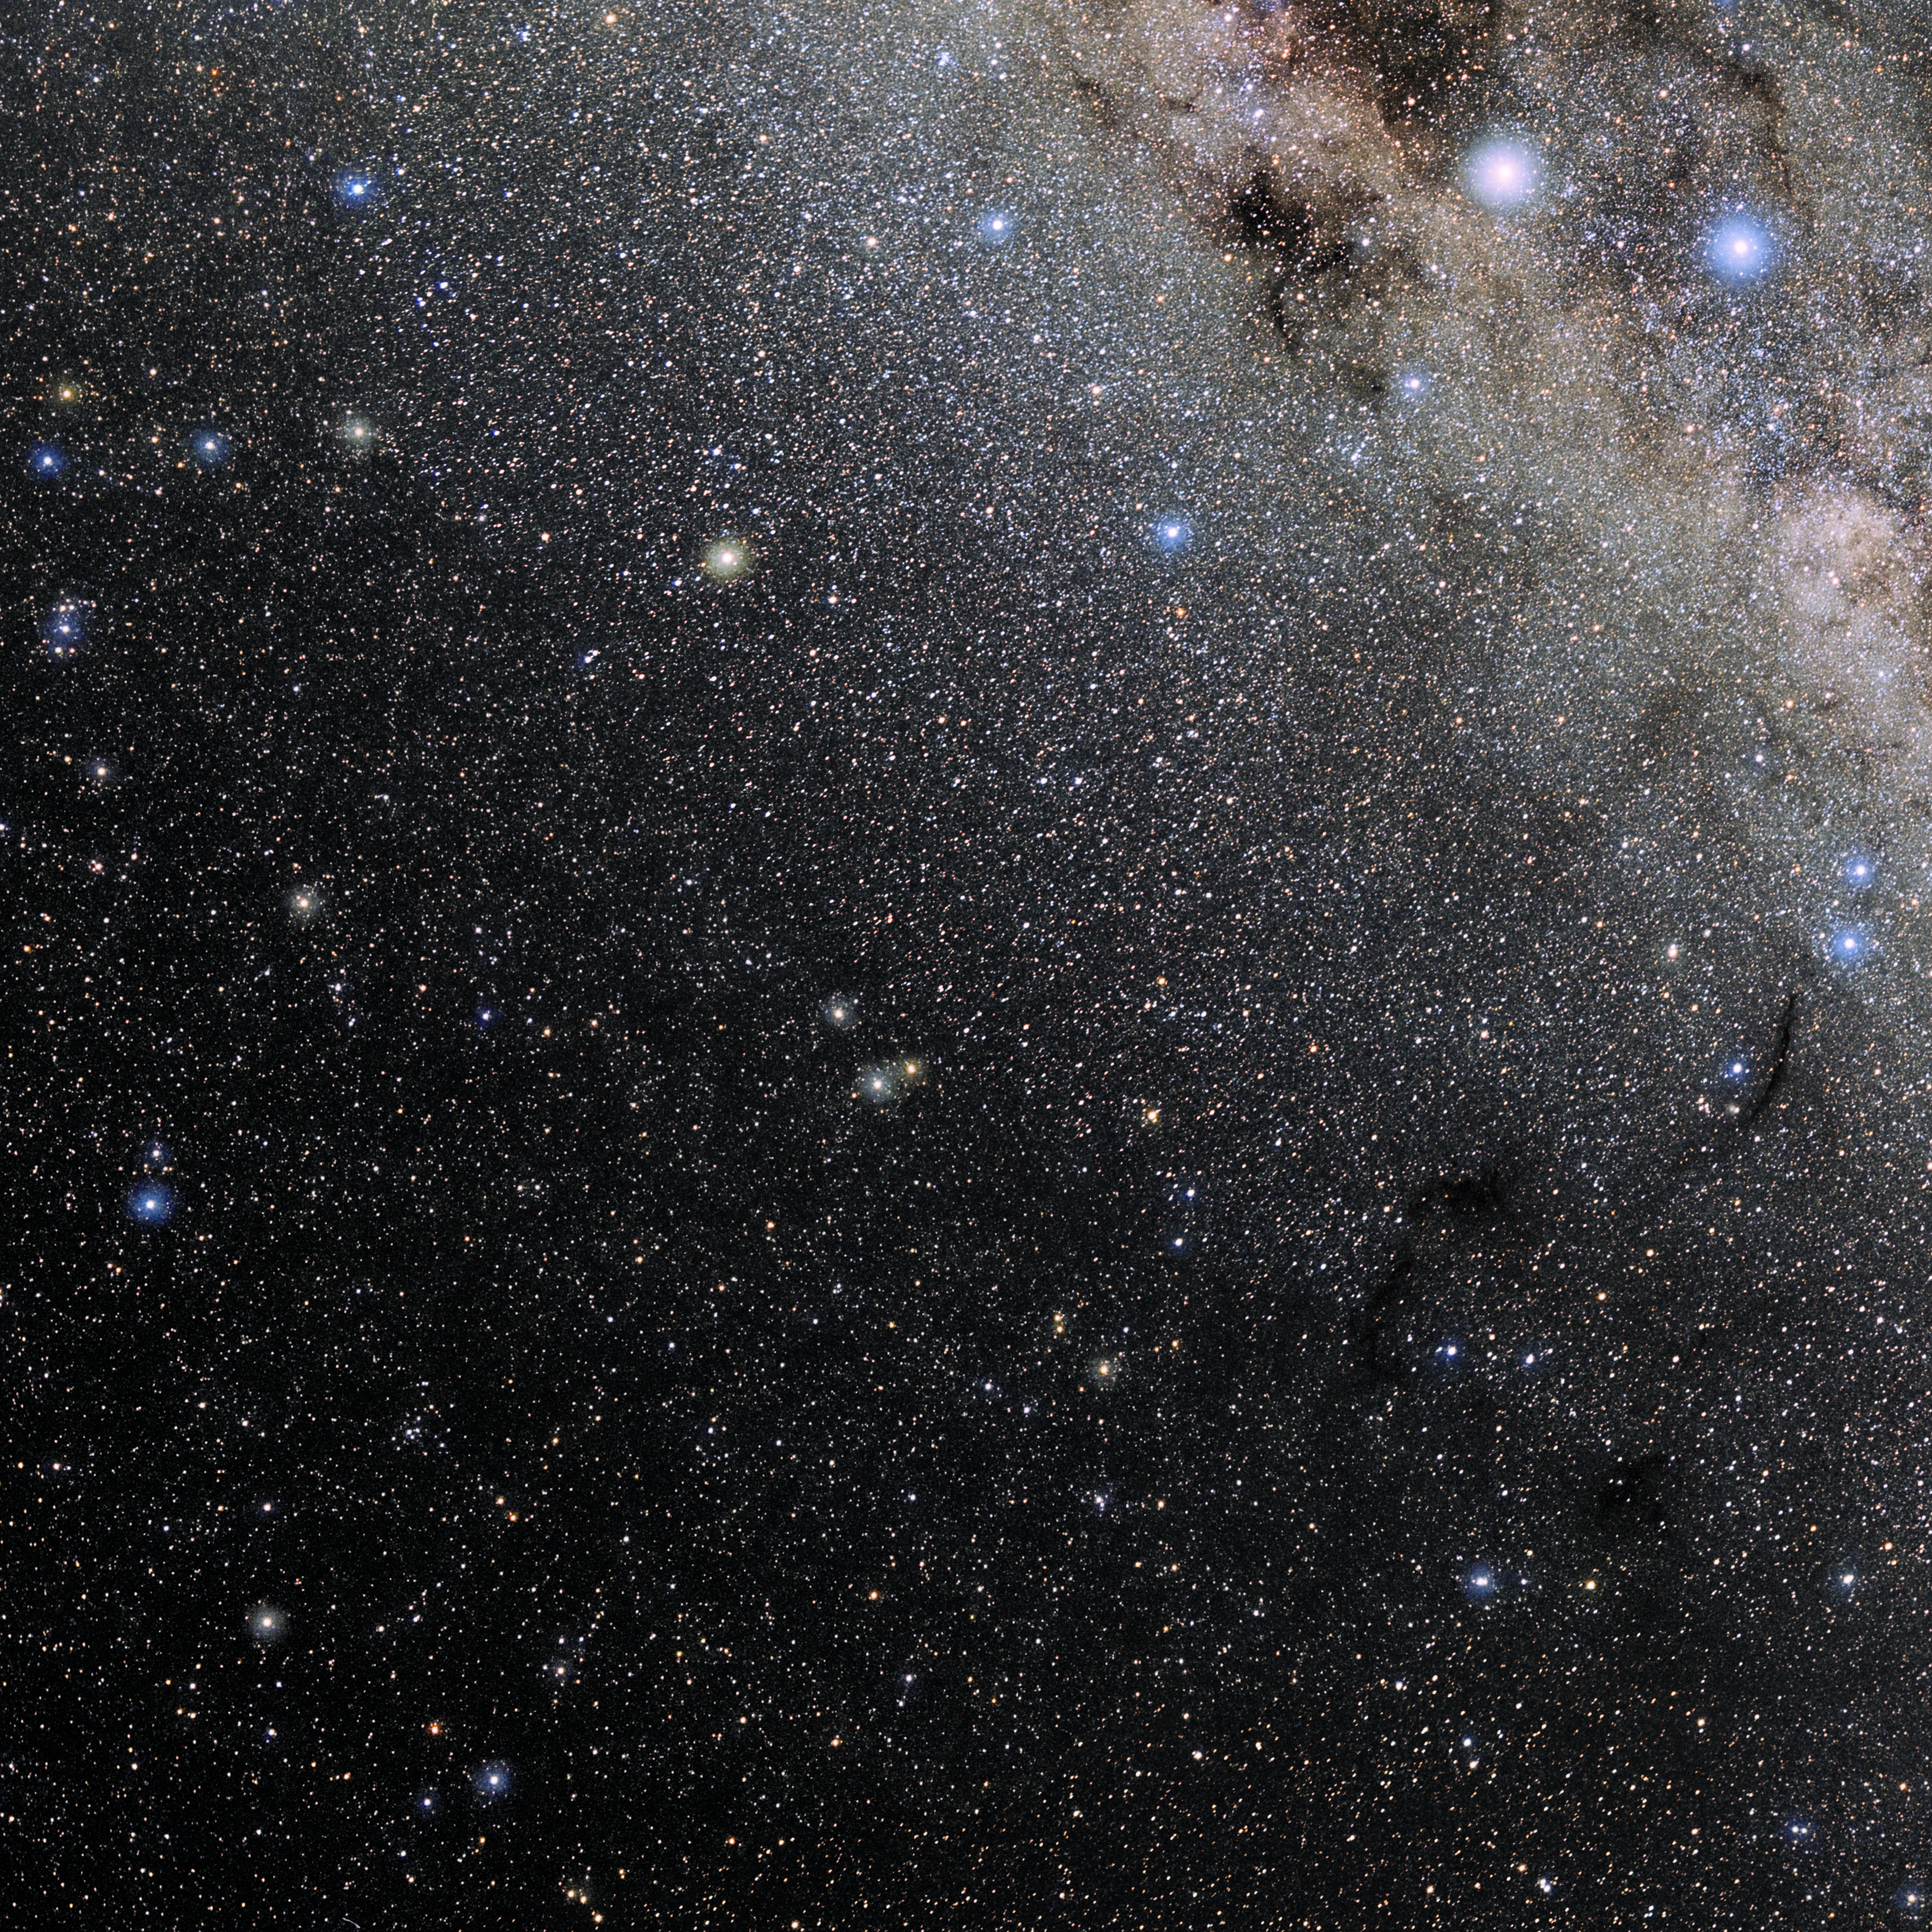

Apus

Photo of the constellation Apus produced by NOIRLab in collaboration with Eckhard Slawik, a German astrophotographer. Here is the annotated version.

Credit: E. Slawik/NOIRLab/NSF/AURA/M. Zamani